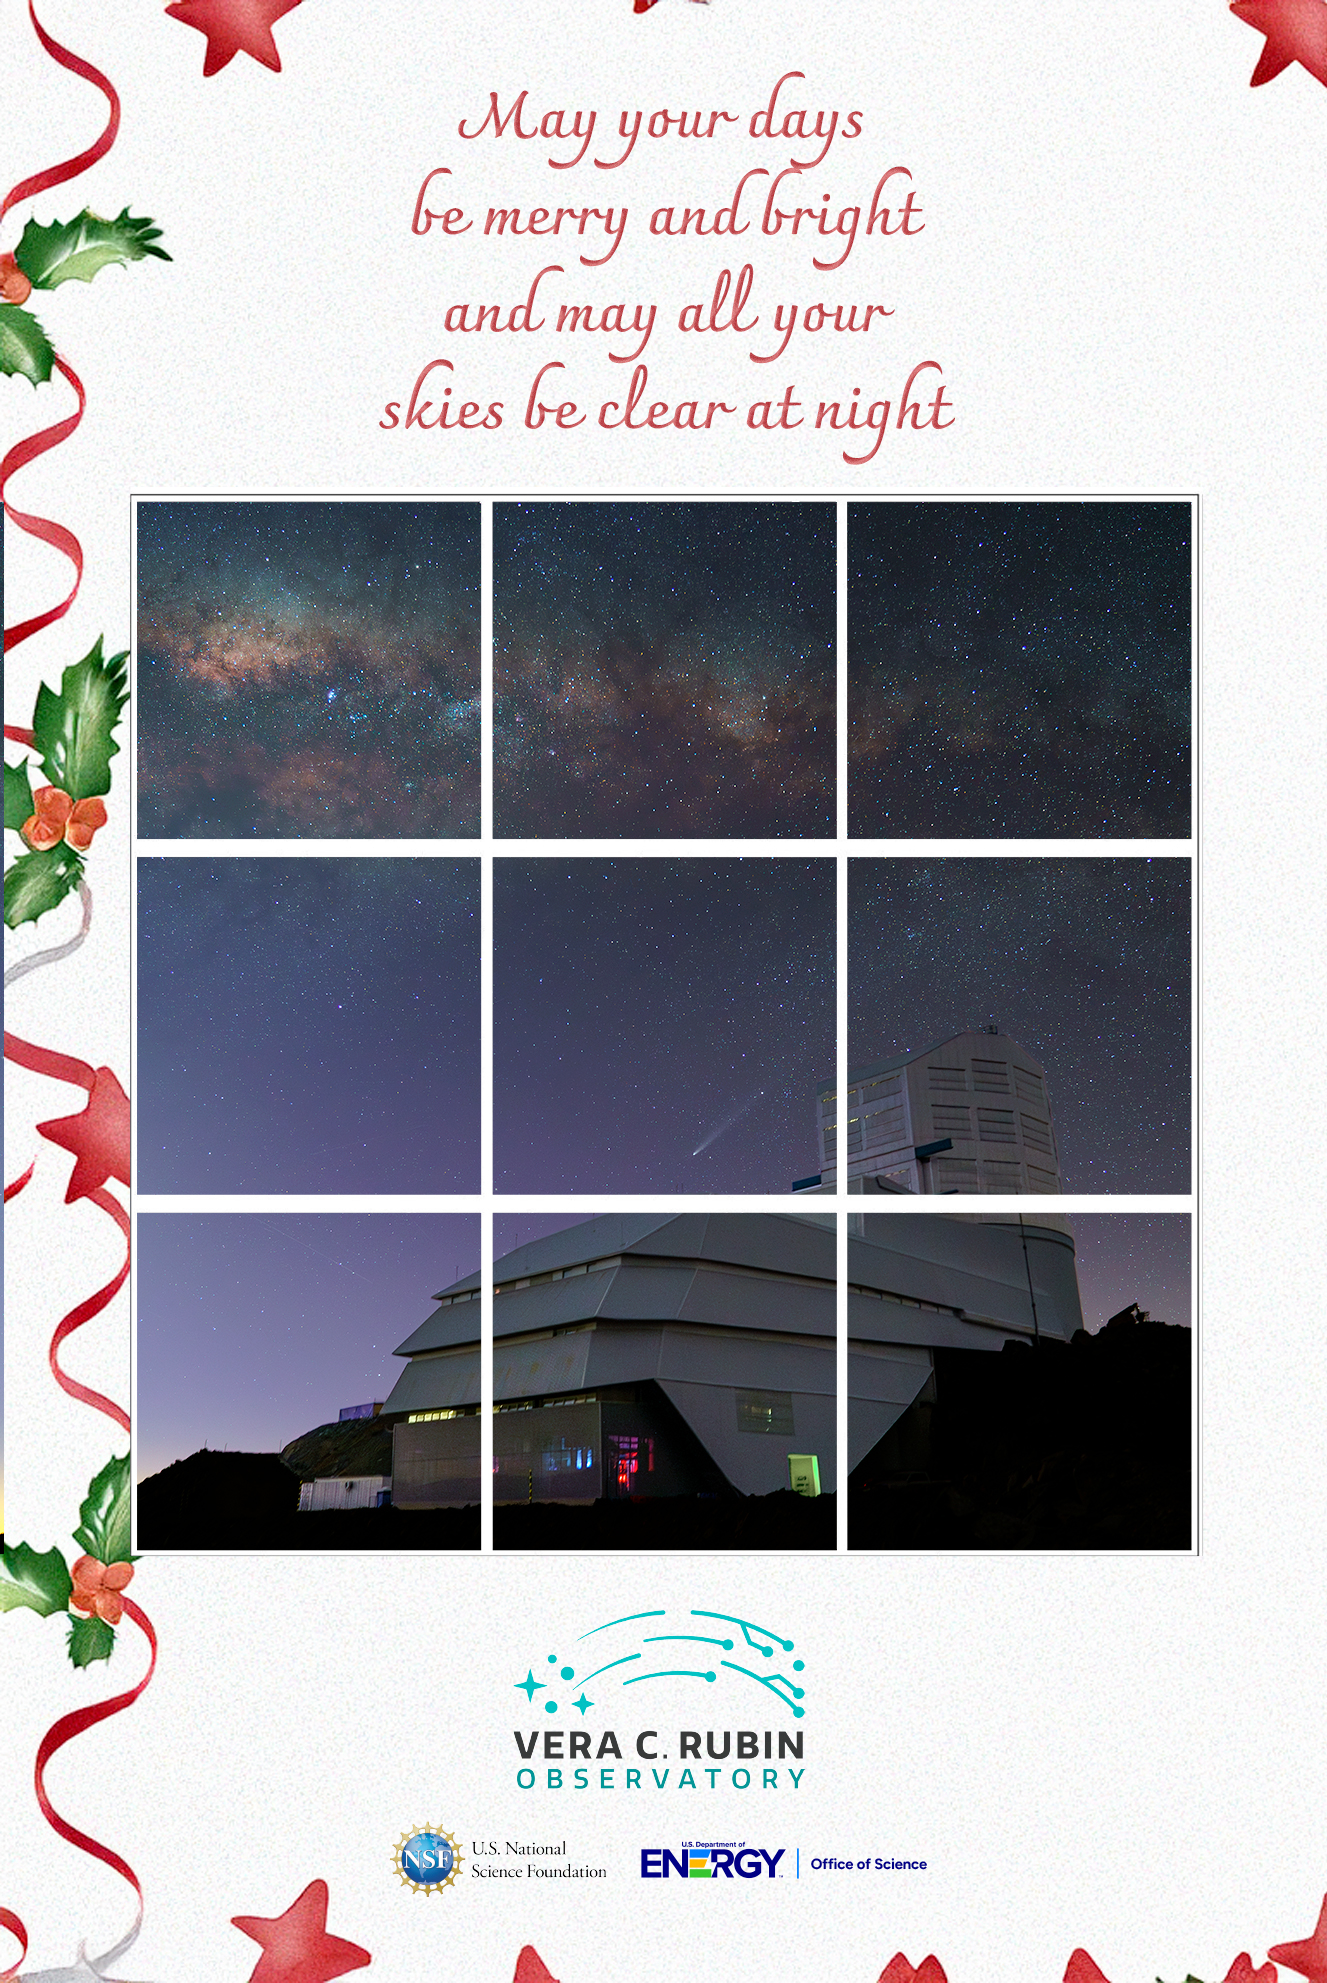

2024 Rubin Holiday Card

Happy holidays from Rubin Observatory!

Credit: RubinObs/NOIRLab/SLAC/DOE/NSF/AURA